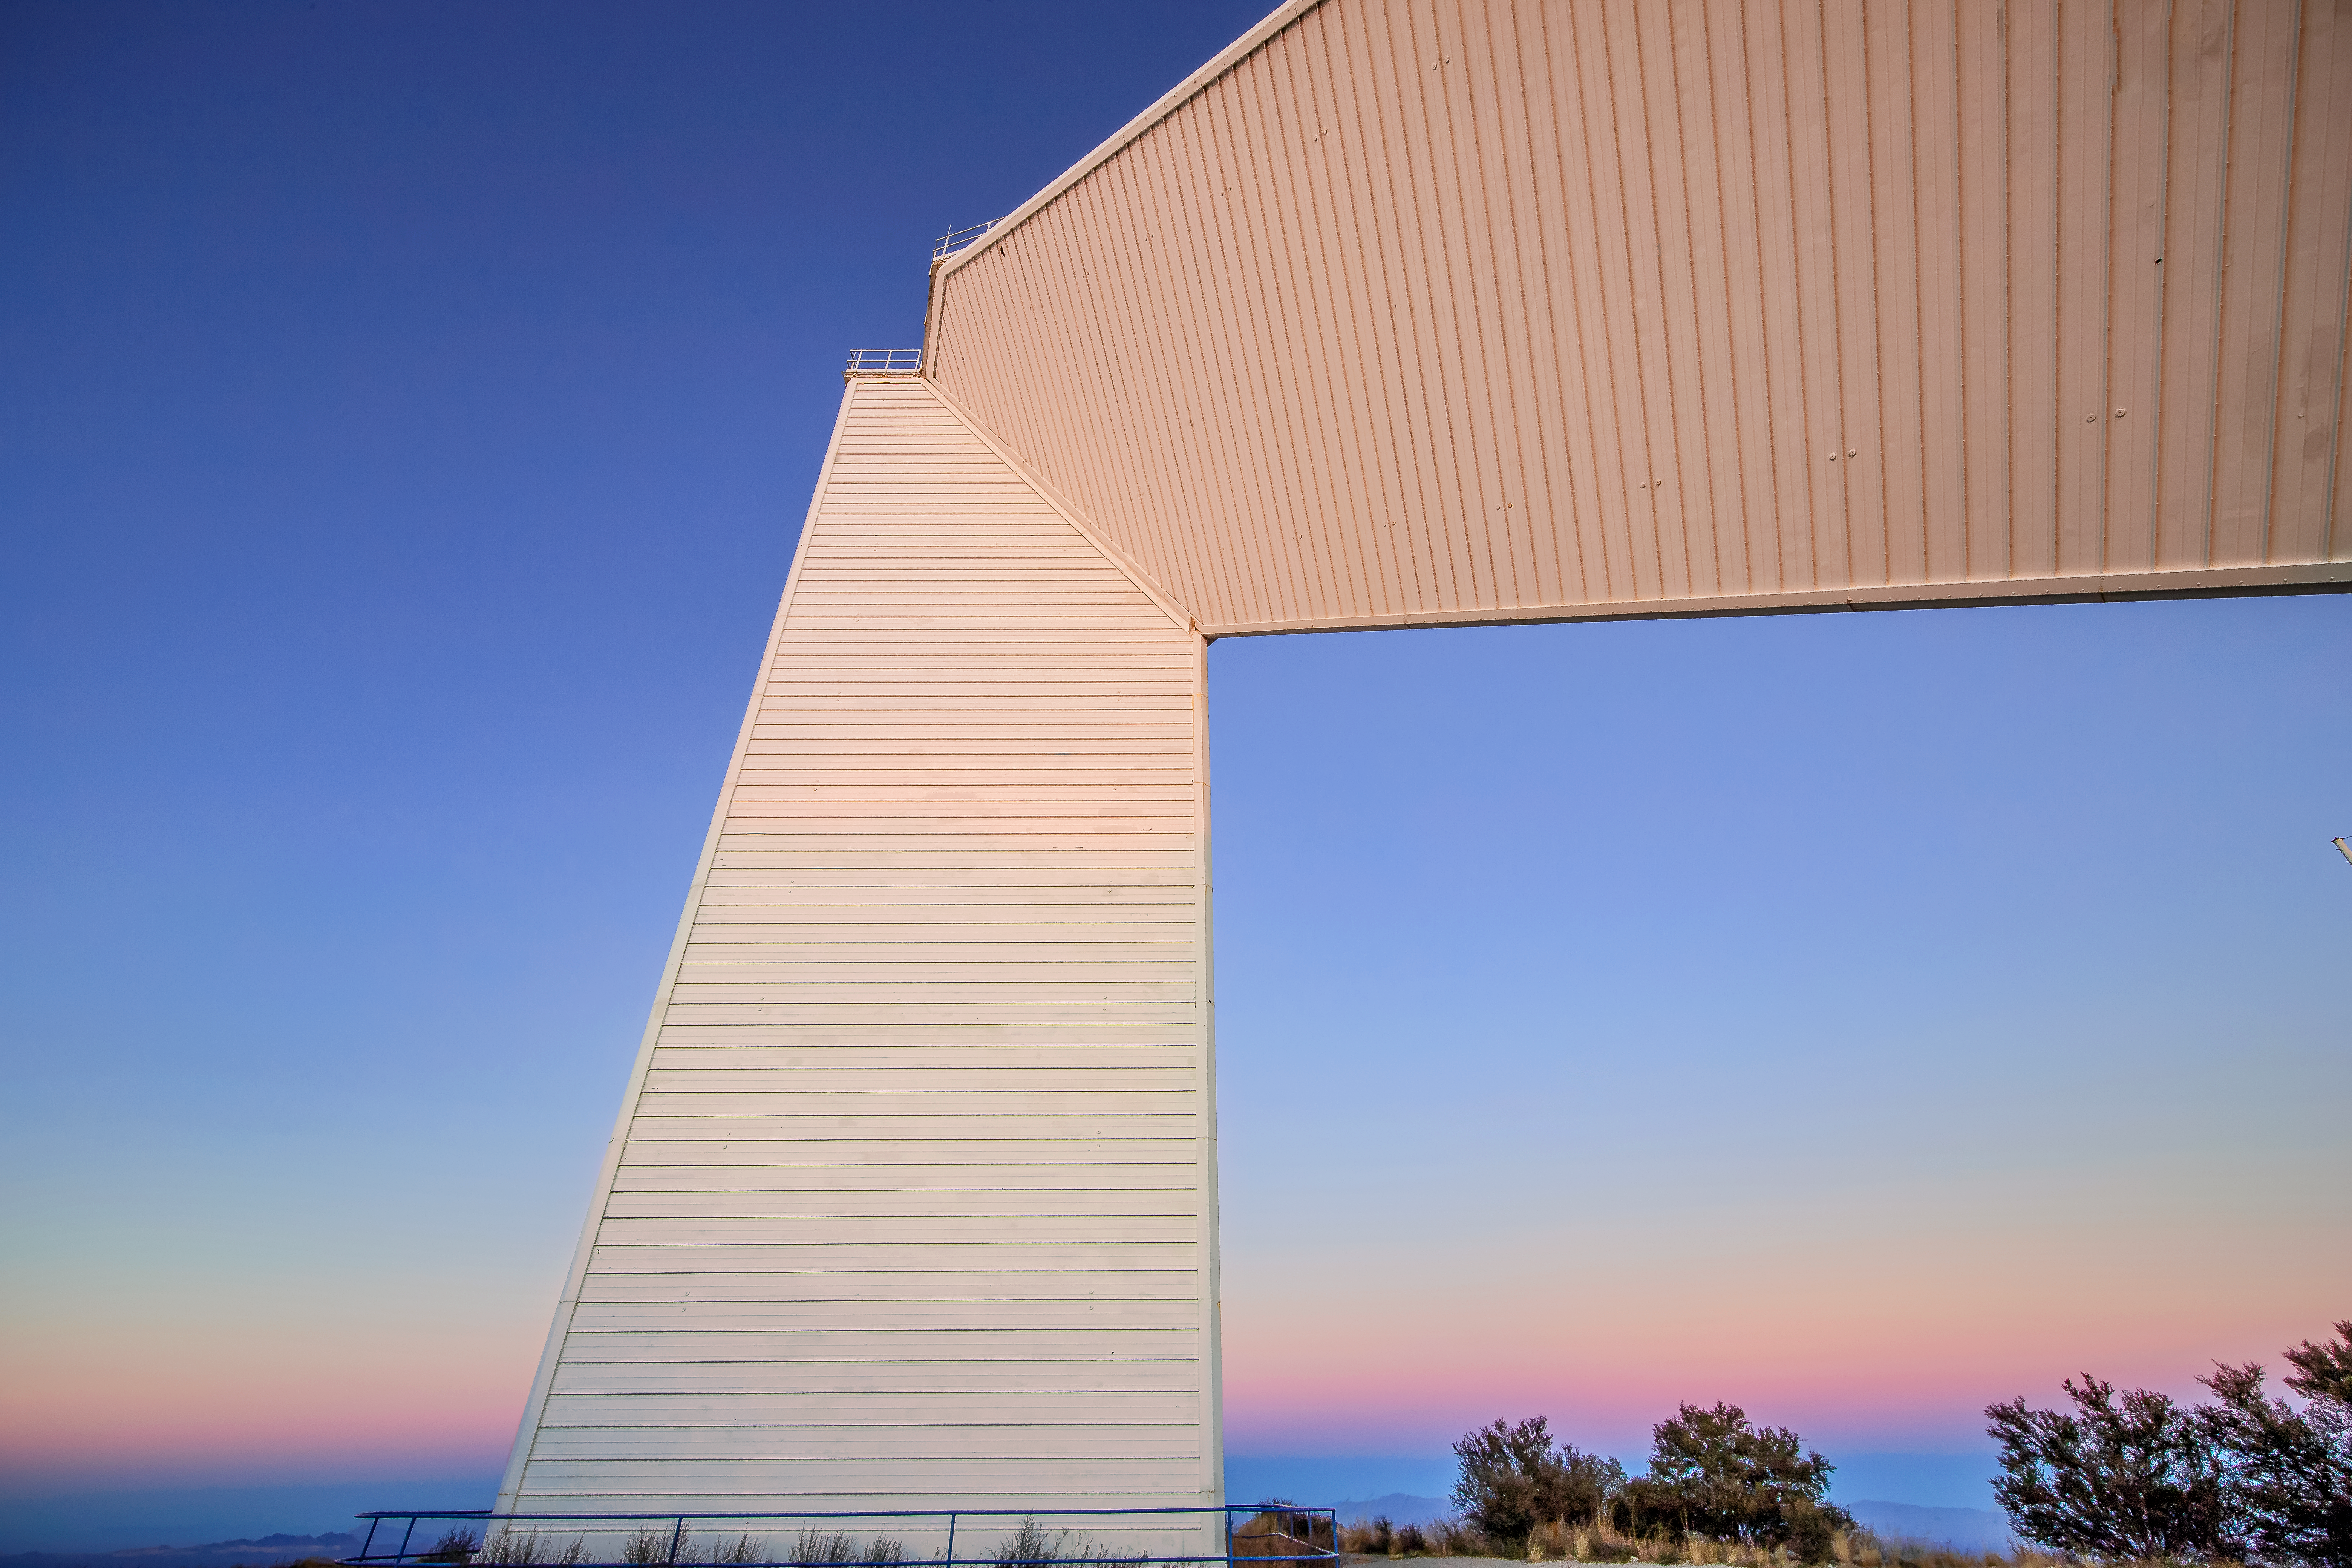

McMath-Pierce Solar Telescope

The McMath-Pierce Solar Telescope, located at Kitt Peak National Observatory, is shown here.

Credit: NOIRLab/AURA/NSF